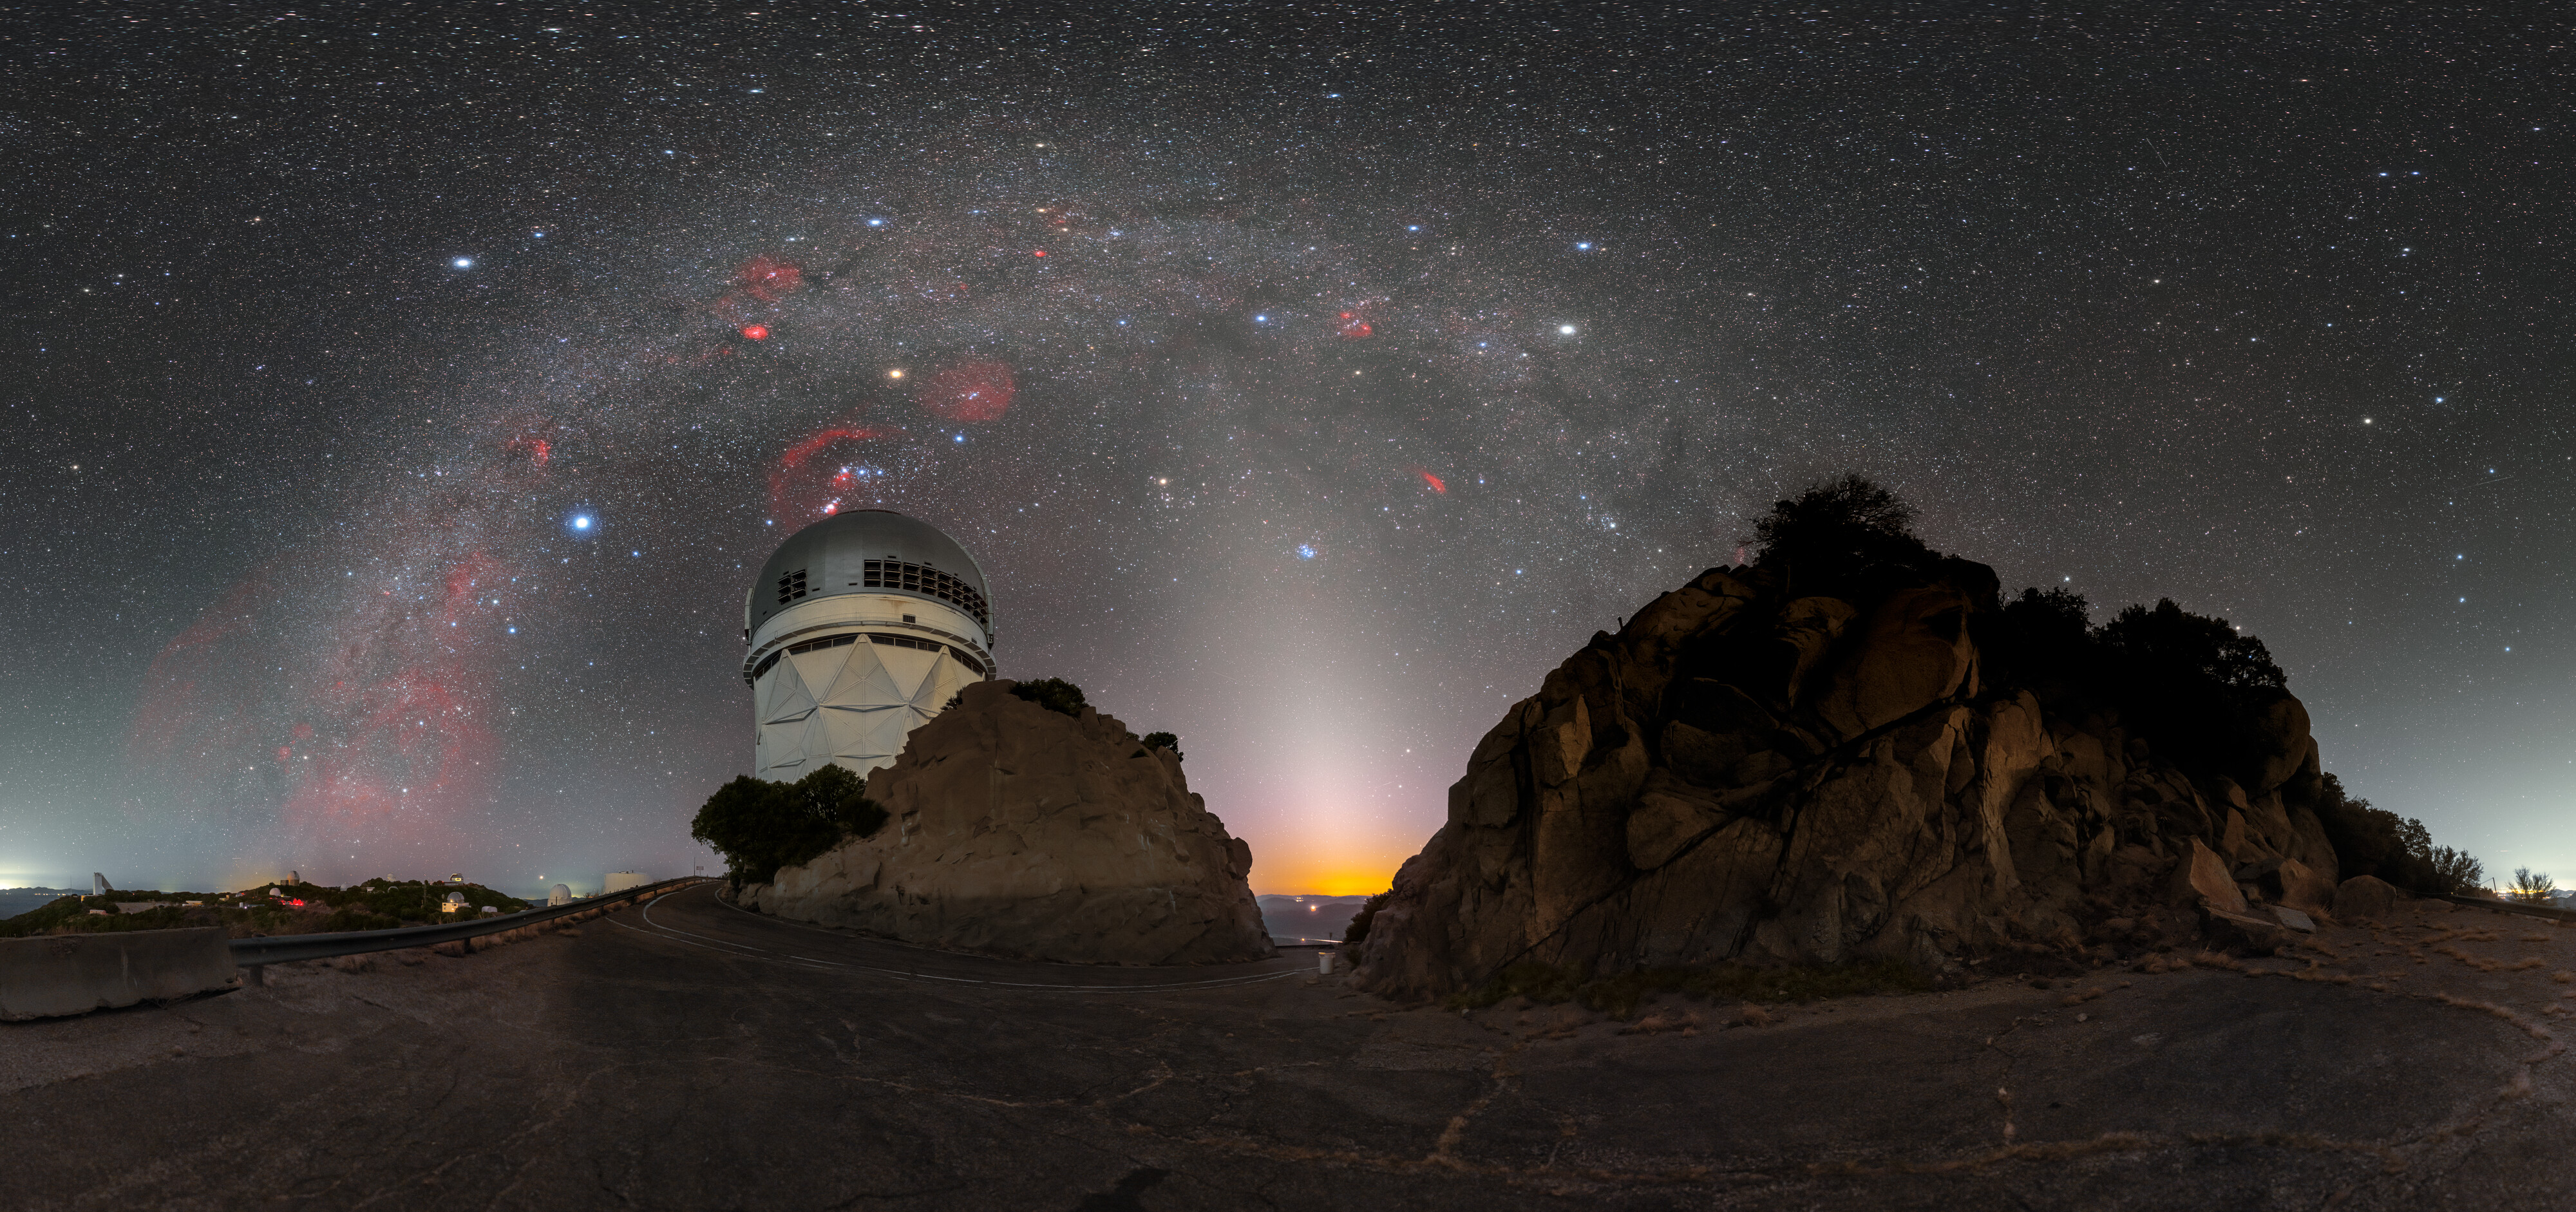

A False Dawn at KPNO

The western horizon looks especially eye-catching in this image of the Nicholas U. Mayall 4-meter telescope at Kitt Peak National Observatory (KPNO), a Program of NSF NOIRLab. Beneath the glittering band of the Milky Way galaxy sprouts a cone of hazy, pastel light known as zodiacal light. This light shines along the ecliptic — the plane of our Solar System and the path of our Sun in the sky — meaning it appears just before dawn breaks or after dusk ends. With its soft white shine, the phenomenon is sometimes referred to as ‘false dawn’ or ‘false dusk’. However, unlike the reddish skies of true dawn and dusk which are caused by Earth’s atmosphere, the zodiacal light originates far beyond our planet: zodiacal light is caused by sunlight reflecting off interplanetary dust lying between the inner planets of our Solar System.

Credit: KPNO/NOIRLab/NSF/AURA/P. Horálek (Institute of Physics in Opava)